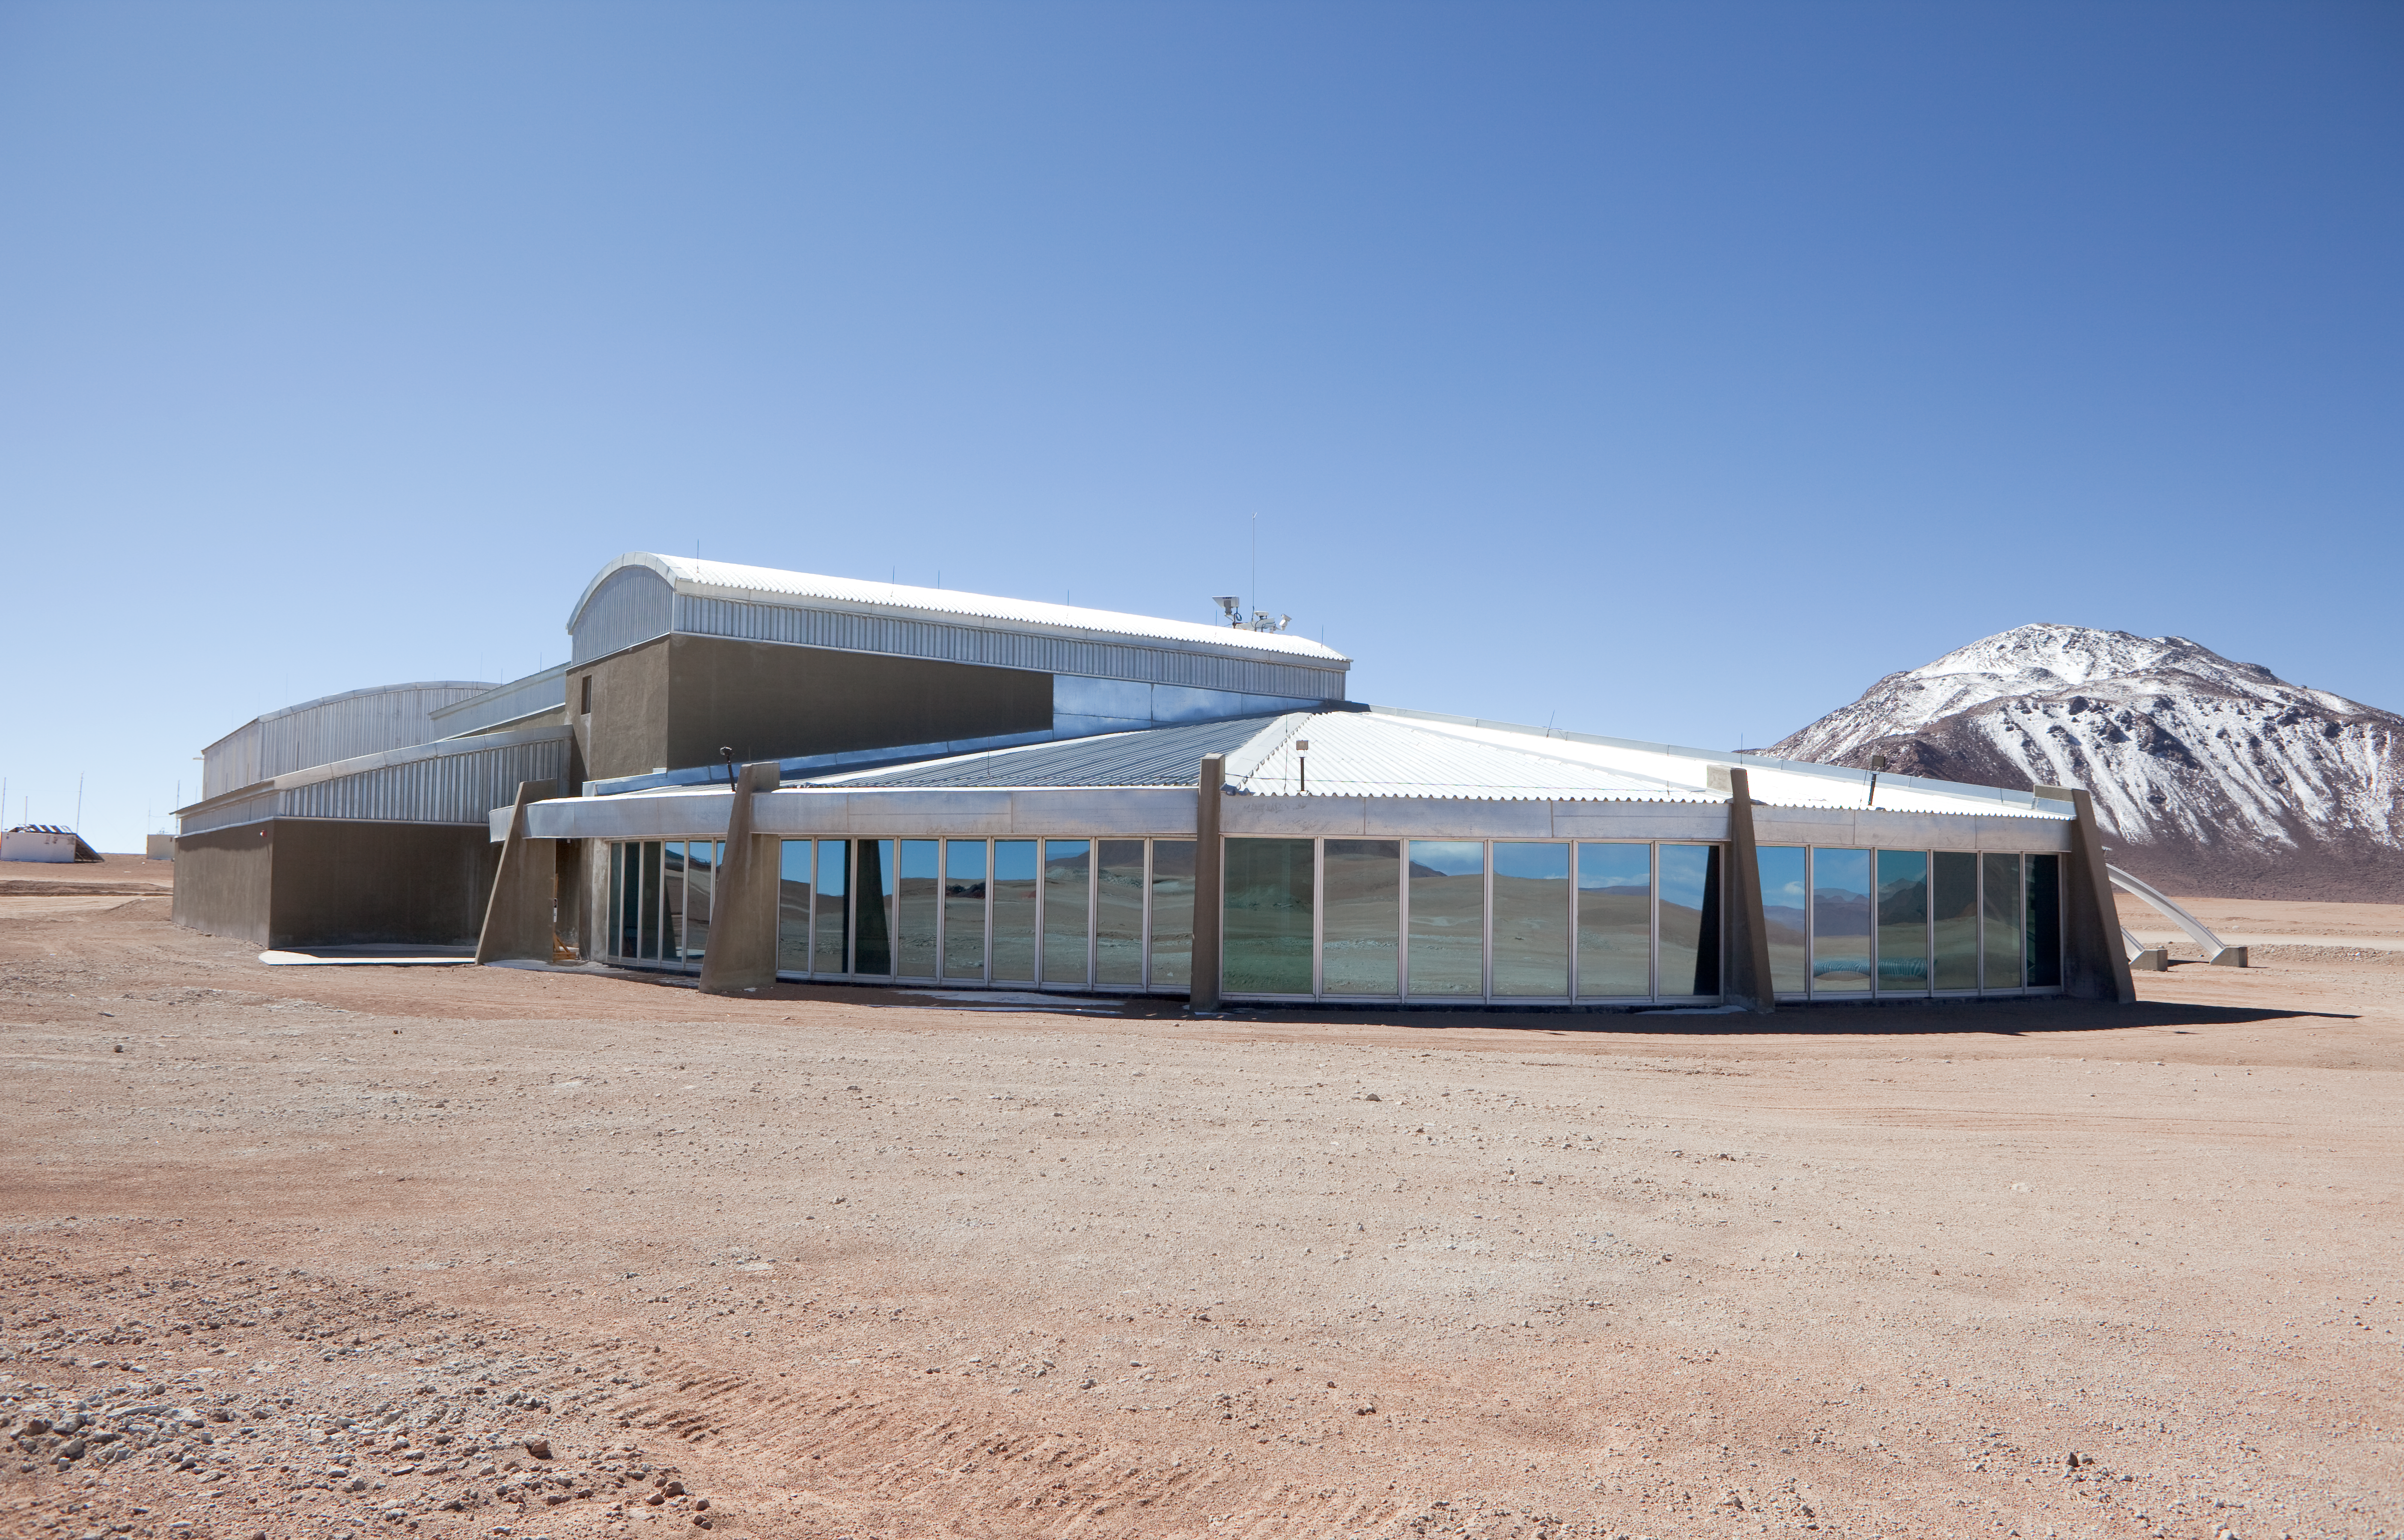

ALMA AOS buildings

AOS buildings at the ALMA high site. Image taken in March 2009

Credit: ALMA (ESO/NAOJ/NRAO)